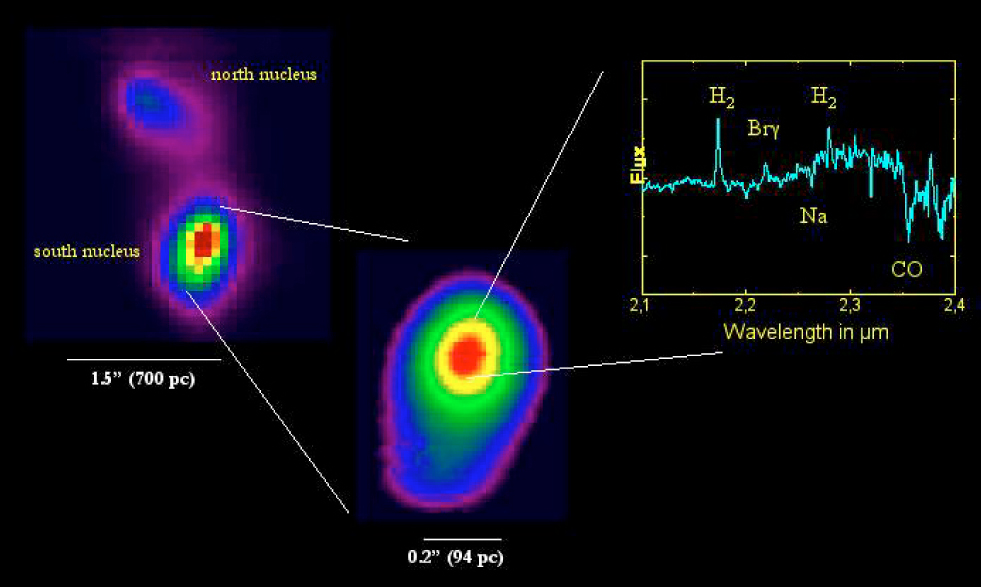

SINFONI observations of NGC 6240

The galaxy merger system NGC 6240 was observed with SINFONI in the K-band (wavelength 2 µm). This object has two nuclei; the image of the southern one is also shown enlarged, together with the corresponding spectrum. The width of each slitlet was 0.025 arcsec and the seeing was 0.8 arcsec. The total integration time on the galaxy was 80 min. The false-colours in the images represent regions of different surface brightness.

Credit: ESO